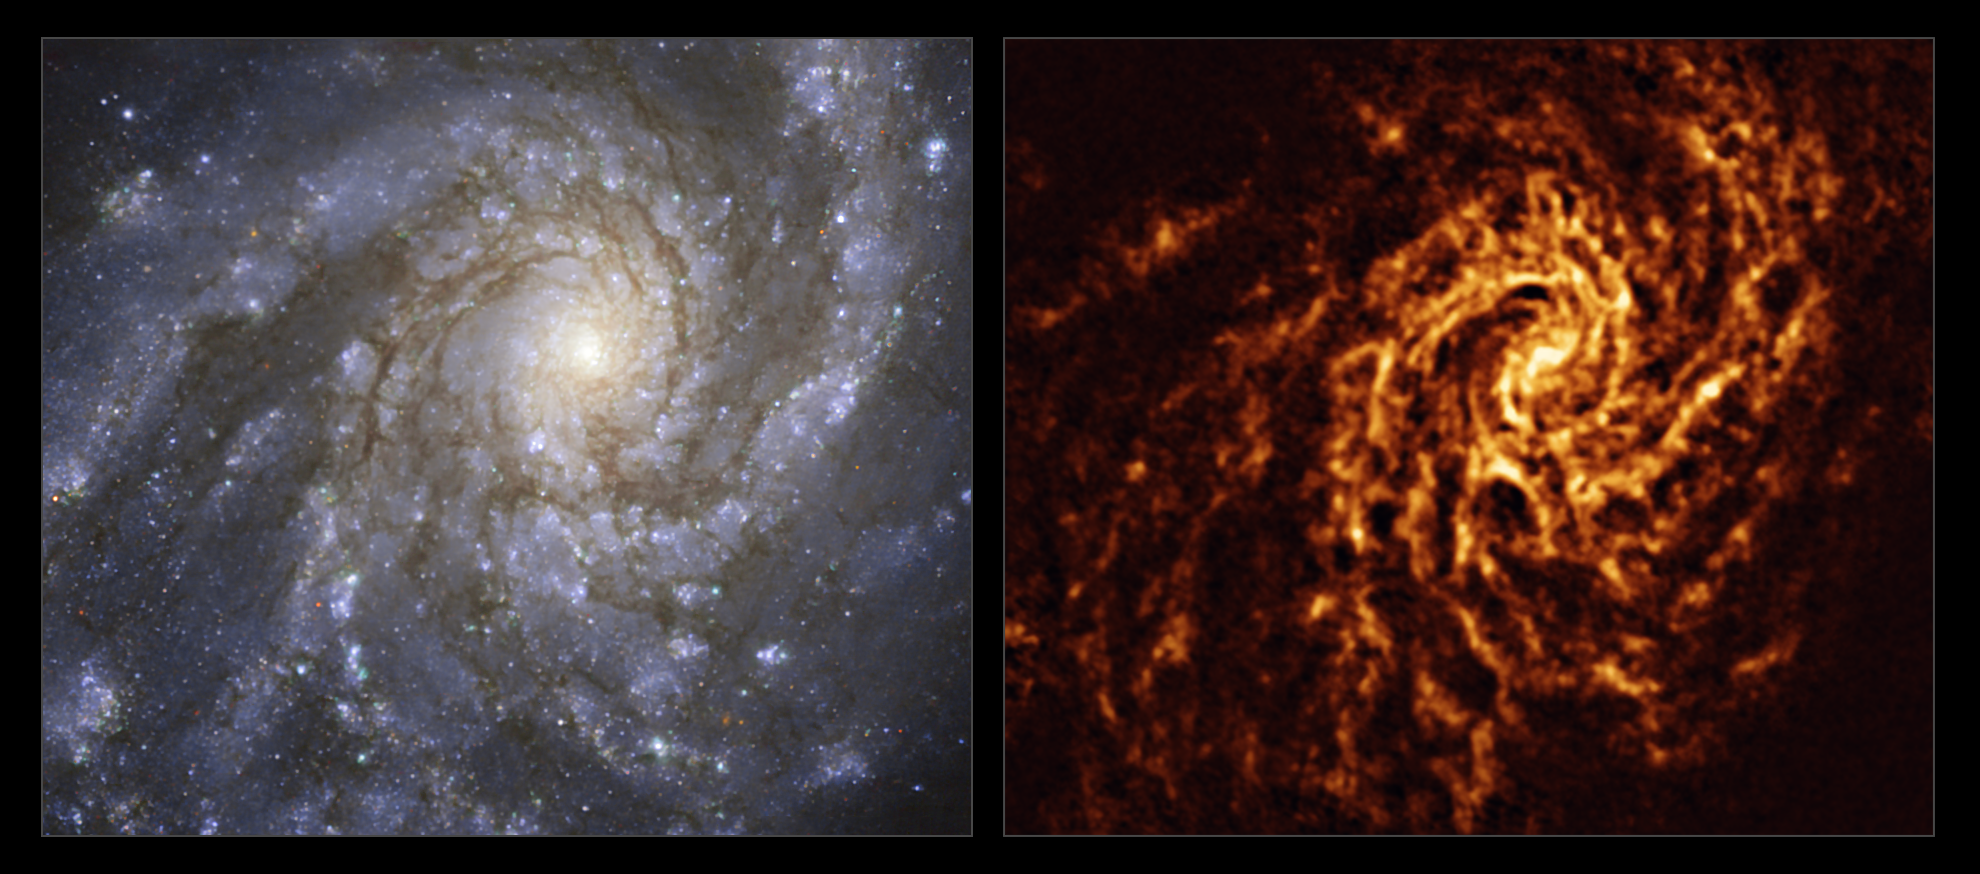

The NGC 4254 galaxy as seen with MUSE on ESO’s VLT and ALMA

These images of the nearby galaxy NGC 4254 were taken with the Multi-Unit Spectroscopic Explorer (MUSE, left) on ESO’s Very Large Telescope (VLT) and with the Atacama Large Millimeter/submillimeter Array (ALMA, right), in which ESO is a partner. The MUSE data combines green, red and infrared filters to reveal the distribution of stars, while ALMA was used to map cold clouds of molecular gas, which provide the raw material from which stars form.

NGC 4254 is a grand-design spiral galaxy located approximately 45 million light-years from Earth in the constellation Coma Berenices.

The images were taken as part of the Physics at High Angular resolution in Nearby GalaxieS (PHANGS) project, which is making high-resolution observations of nearby galaxies with telescopes operating across the electromagnetic spectrum. By comparing the images at different wavelengths, astronomers can better understand what triggers, boosts or holds back the birth of new stars.

Credit: ESO/ALMA (ESO/NAOJ/NRAO)/PHANGS